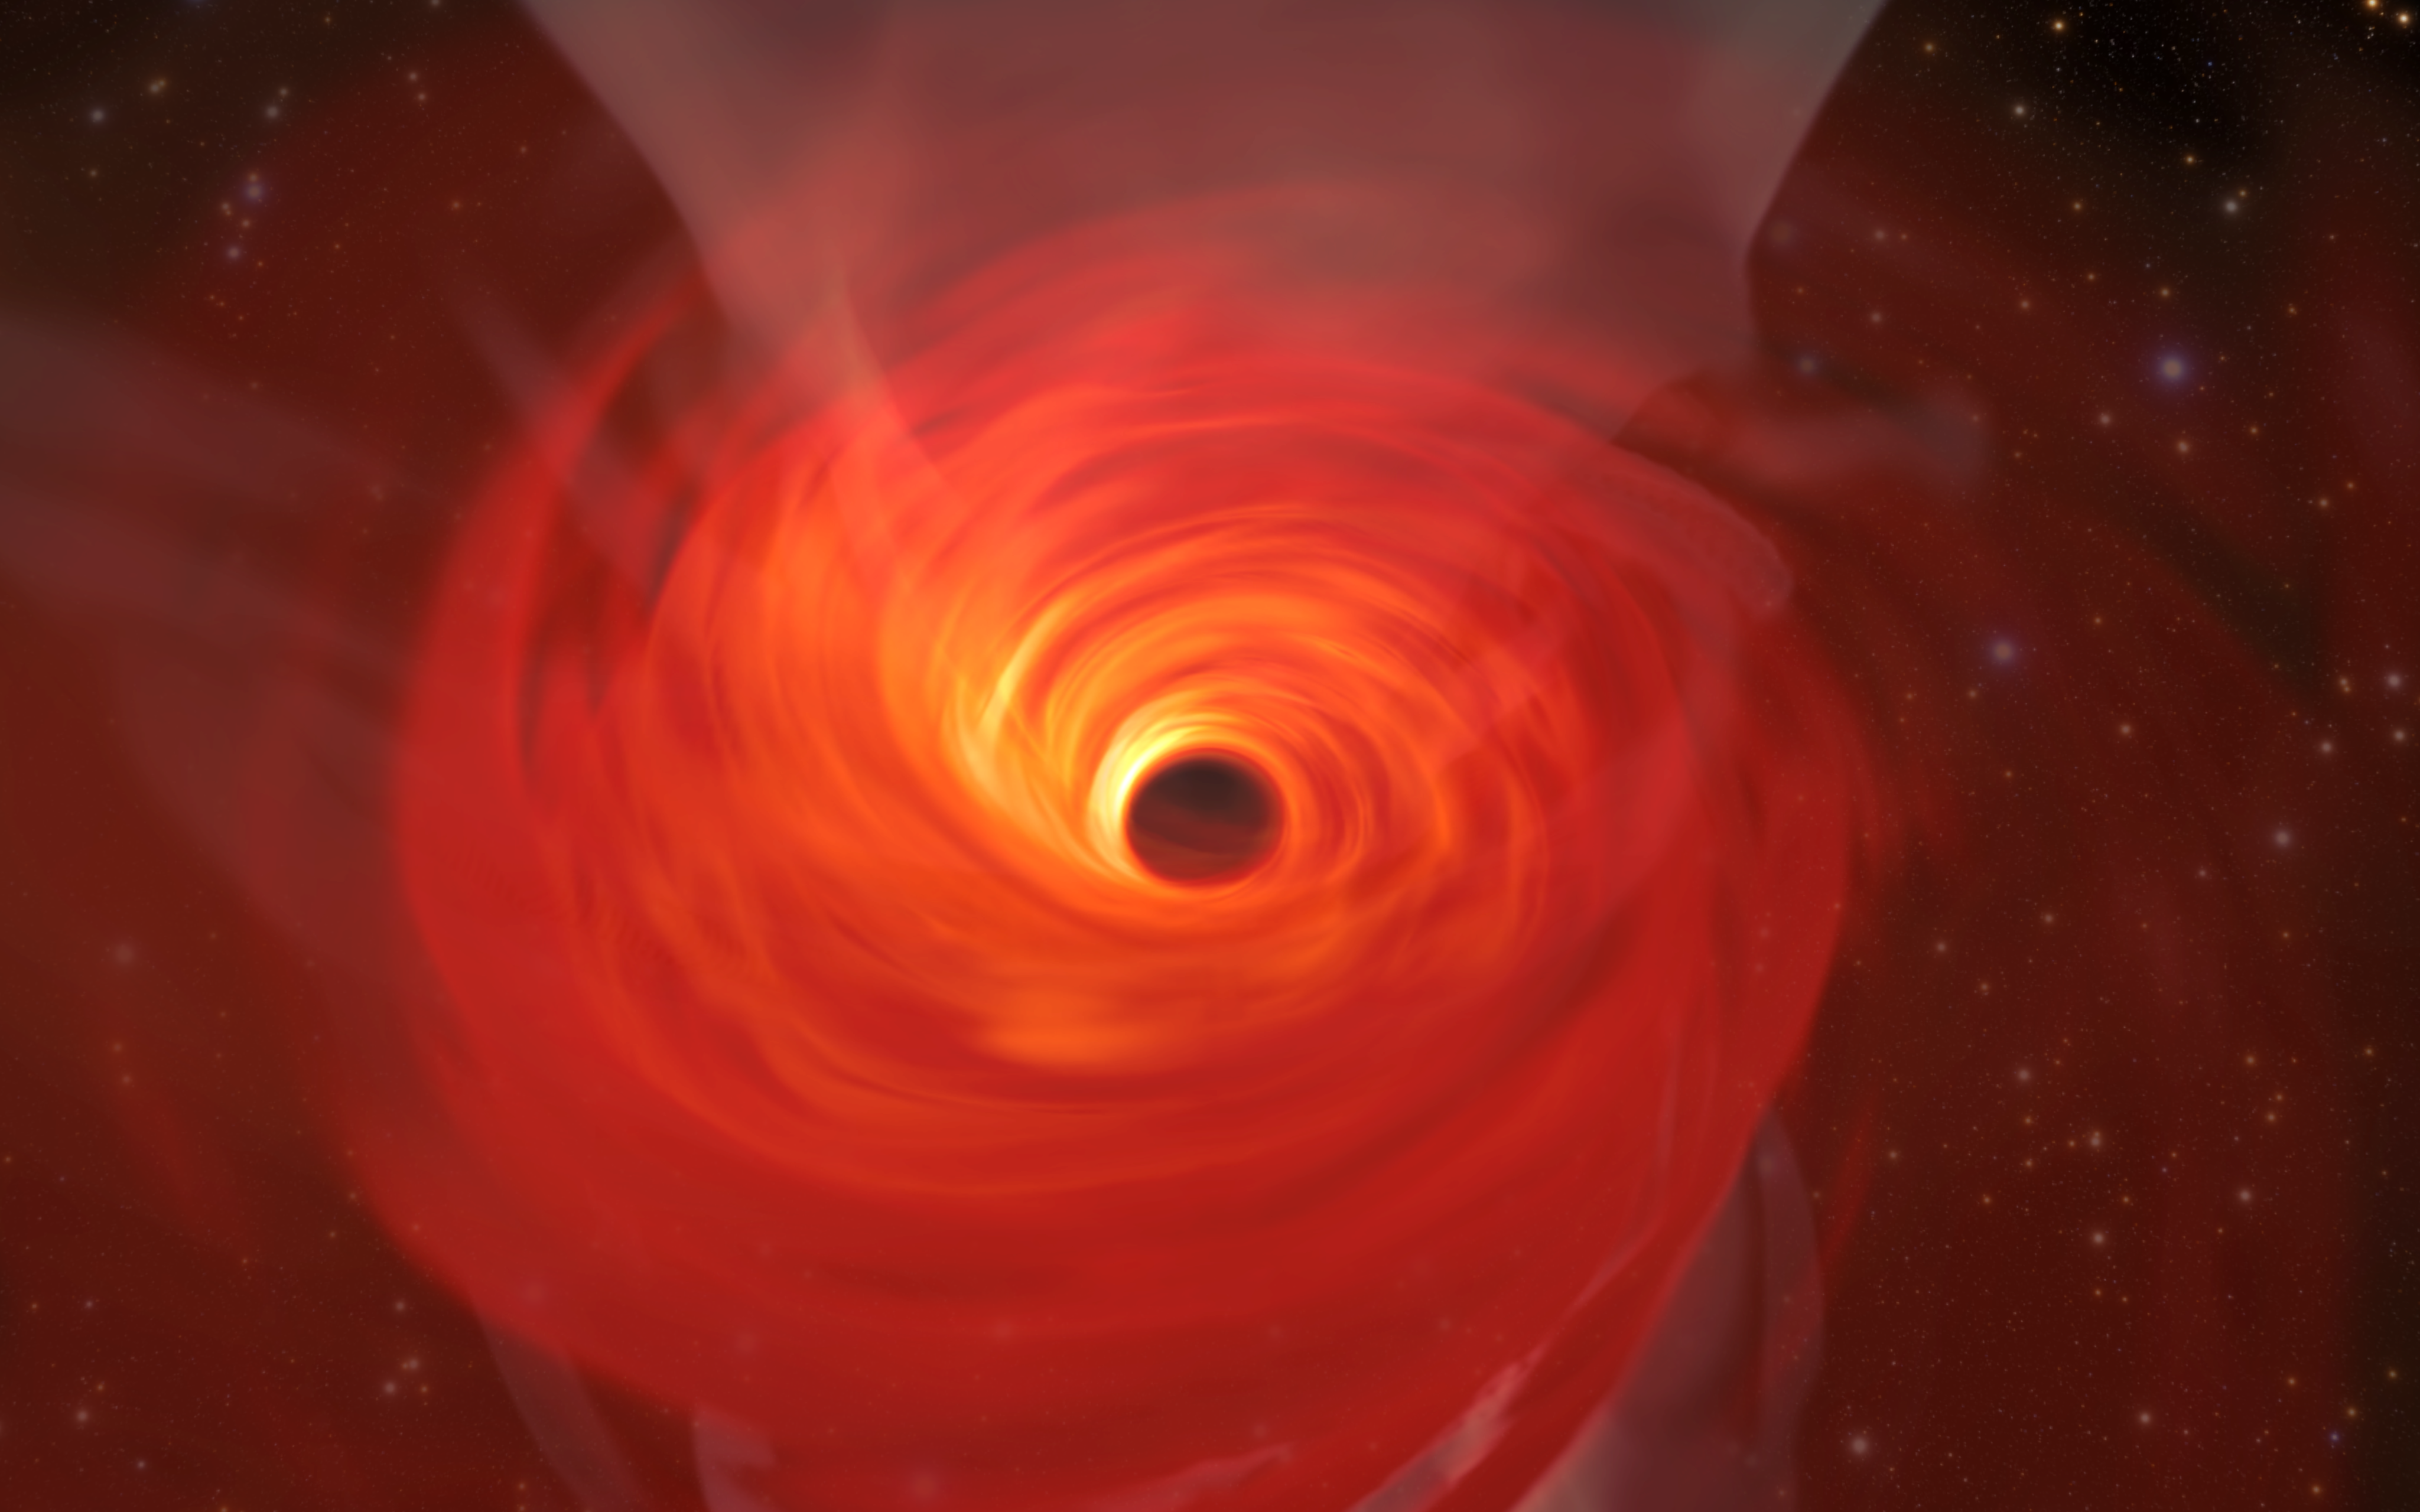

Simulation of a Supermassive Black Hole

In anticipation of the first image of a black hole, Jordy Davelaar and colleagues built a virtual reality simulation of one of these fascinating astrophysical objects. Their simulation shows a black hole surrounded by luminous matter. This matter disappears into the black hole in a vortex-like way, and the extreme conditions cause it to become a glowing plasma. The light emitted is then deflected and deformed by the powerful gravity of the black hole.

Credit: Jordy Davelaar et al./Radboud University/BlackHoleCam